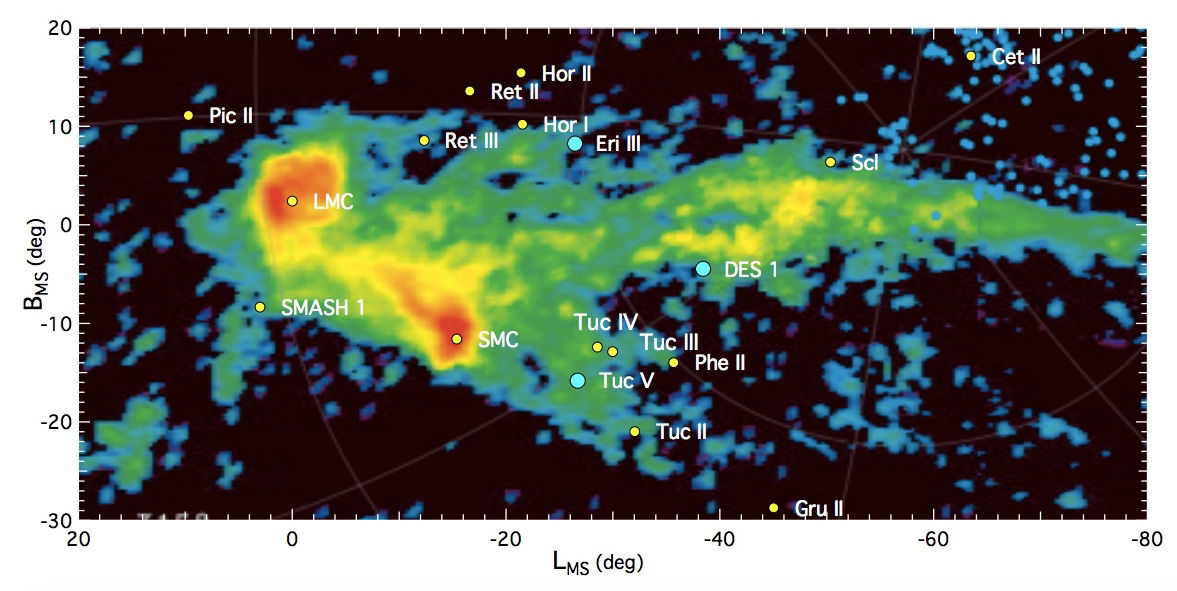

Milky Way satellite candidates

On sky distribution of all known Milky Way satellite candidates with respect to the Magellanic Clouds and the neutral hydrogen gas of the Magellanic stream. For more details we refer to Nidever et al. (2010). The three candidates discussed in this study are highlighted in cyan.

Credit: International Gemini Observatory/NOIRLab/NSF/AURA